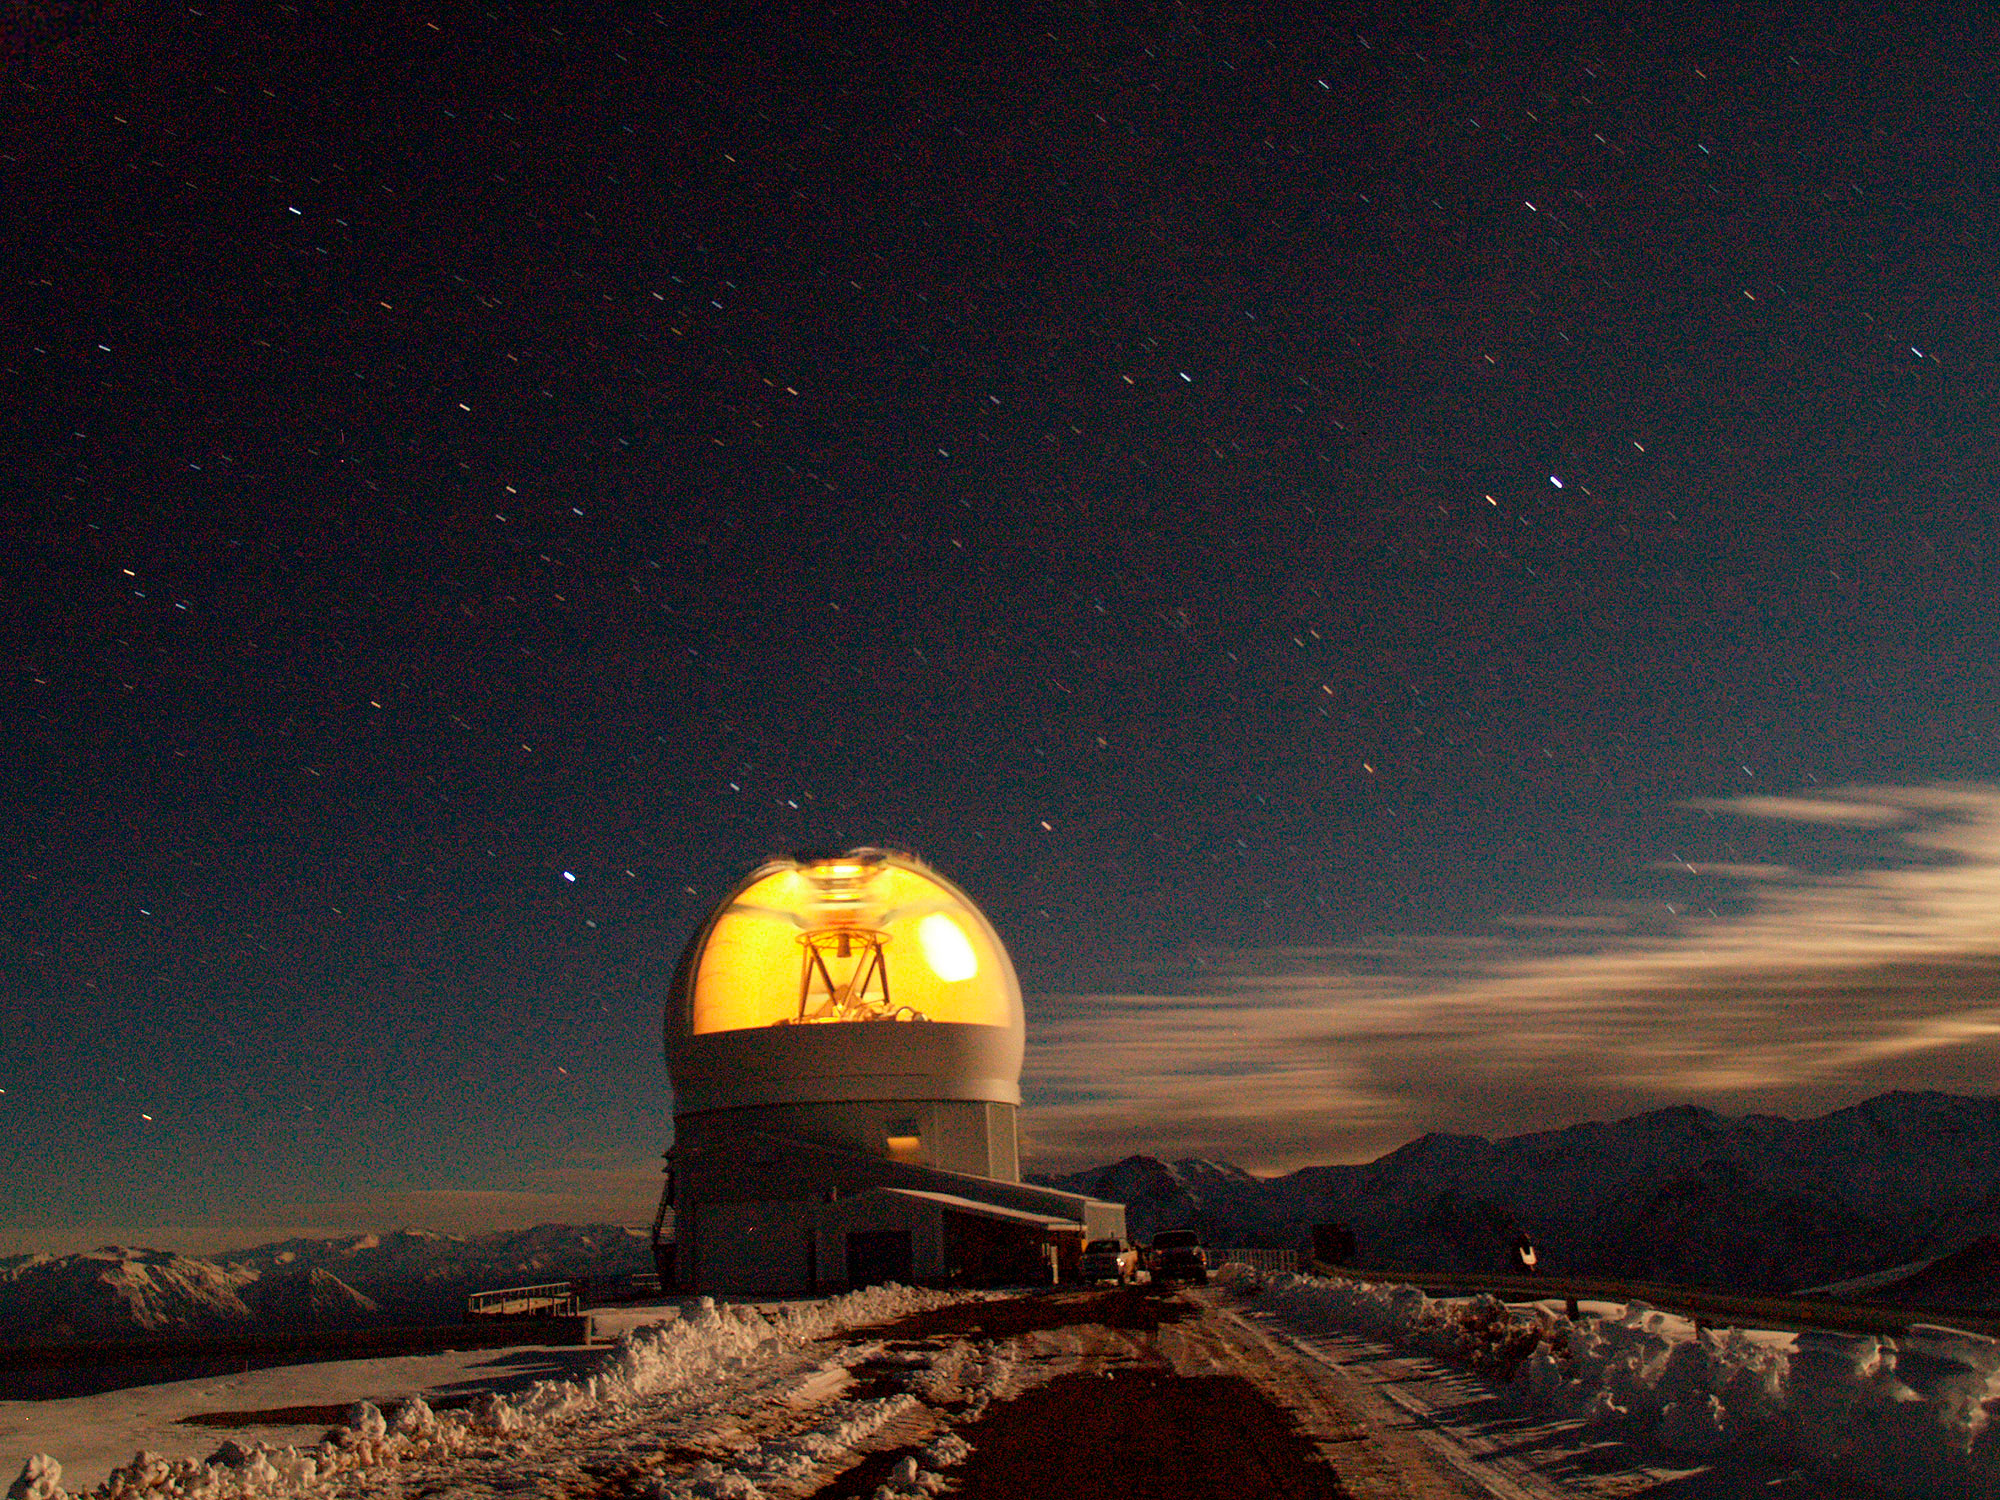

A Better View with Adaptive Optics into the Heart of a Globular Cluster

Time exposure of SOAR telescope observing at Cerro Pachon in Chile.

Credit: Daniel Maturana/NOAO/AURA/NSF